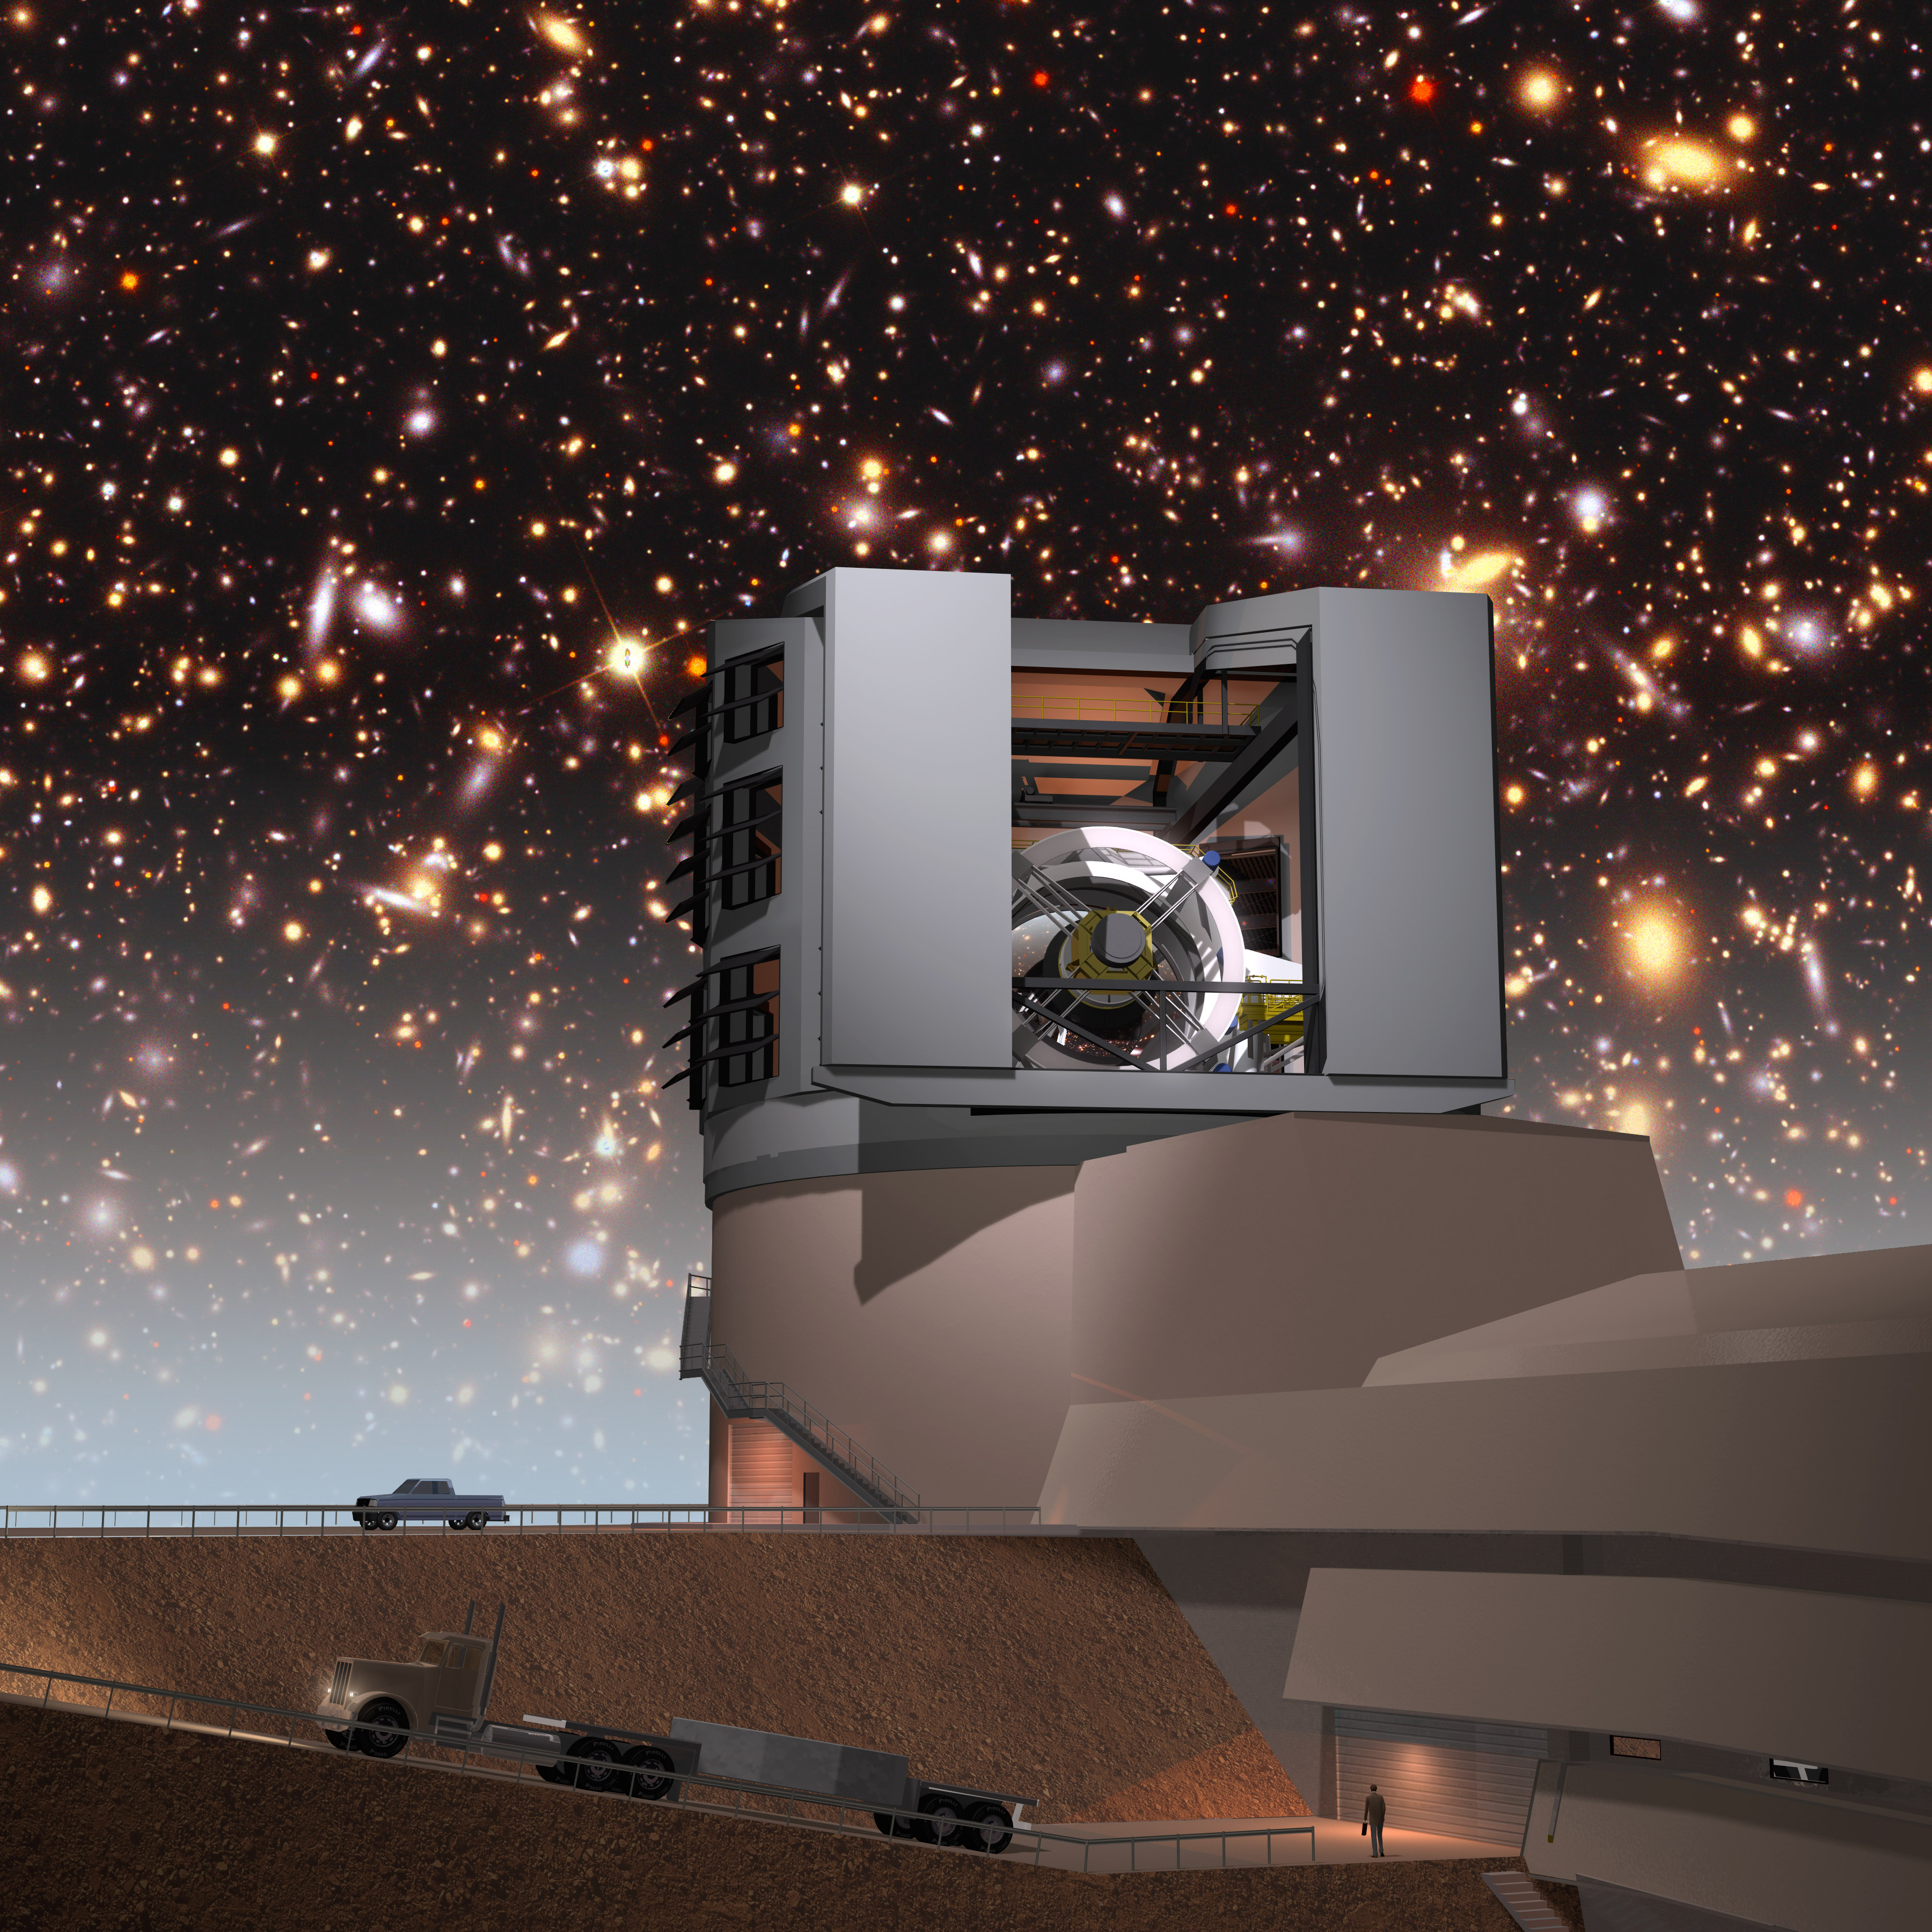

Facilities Building with Simulated Night Sky

A simulated night sky provides a background for the LSST facilities building on Cerro Pachón. The LSST will carry out a deep, ten-year imaging survey in six broad optical bands over the main survey area of 18, 000 square degrees.

Credit: Todd Mason, Mason Productions Inc./Rubin Observatory/ NSF/ AURA